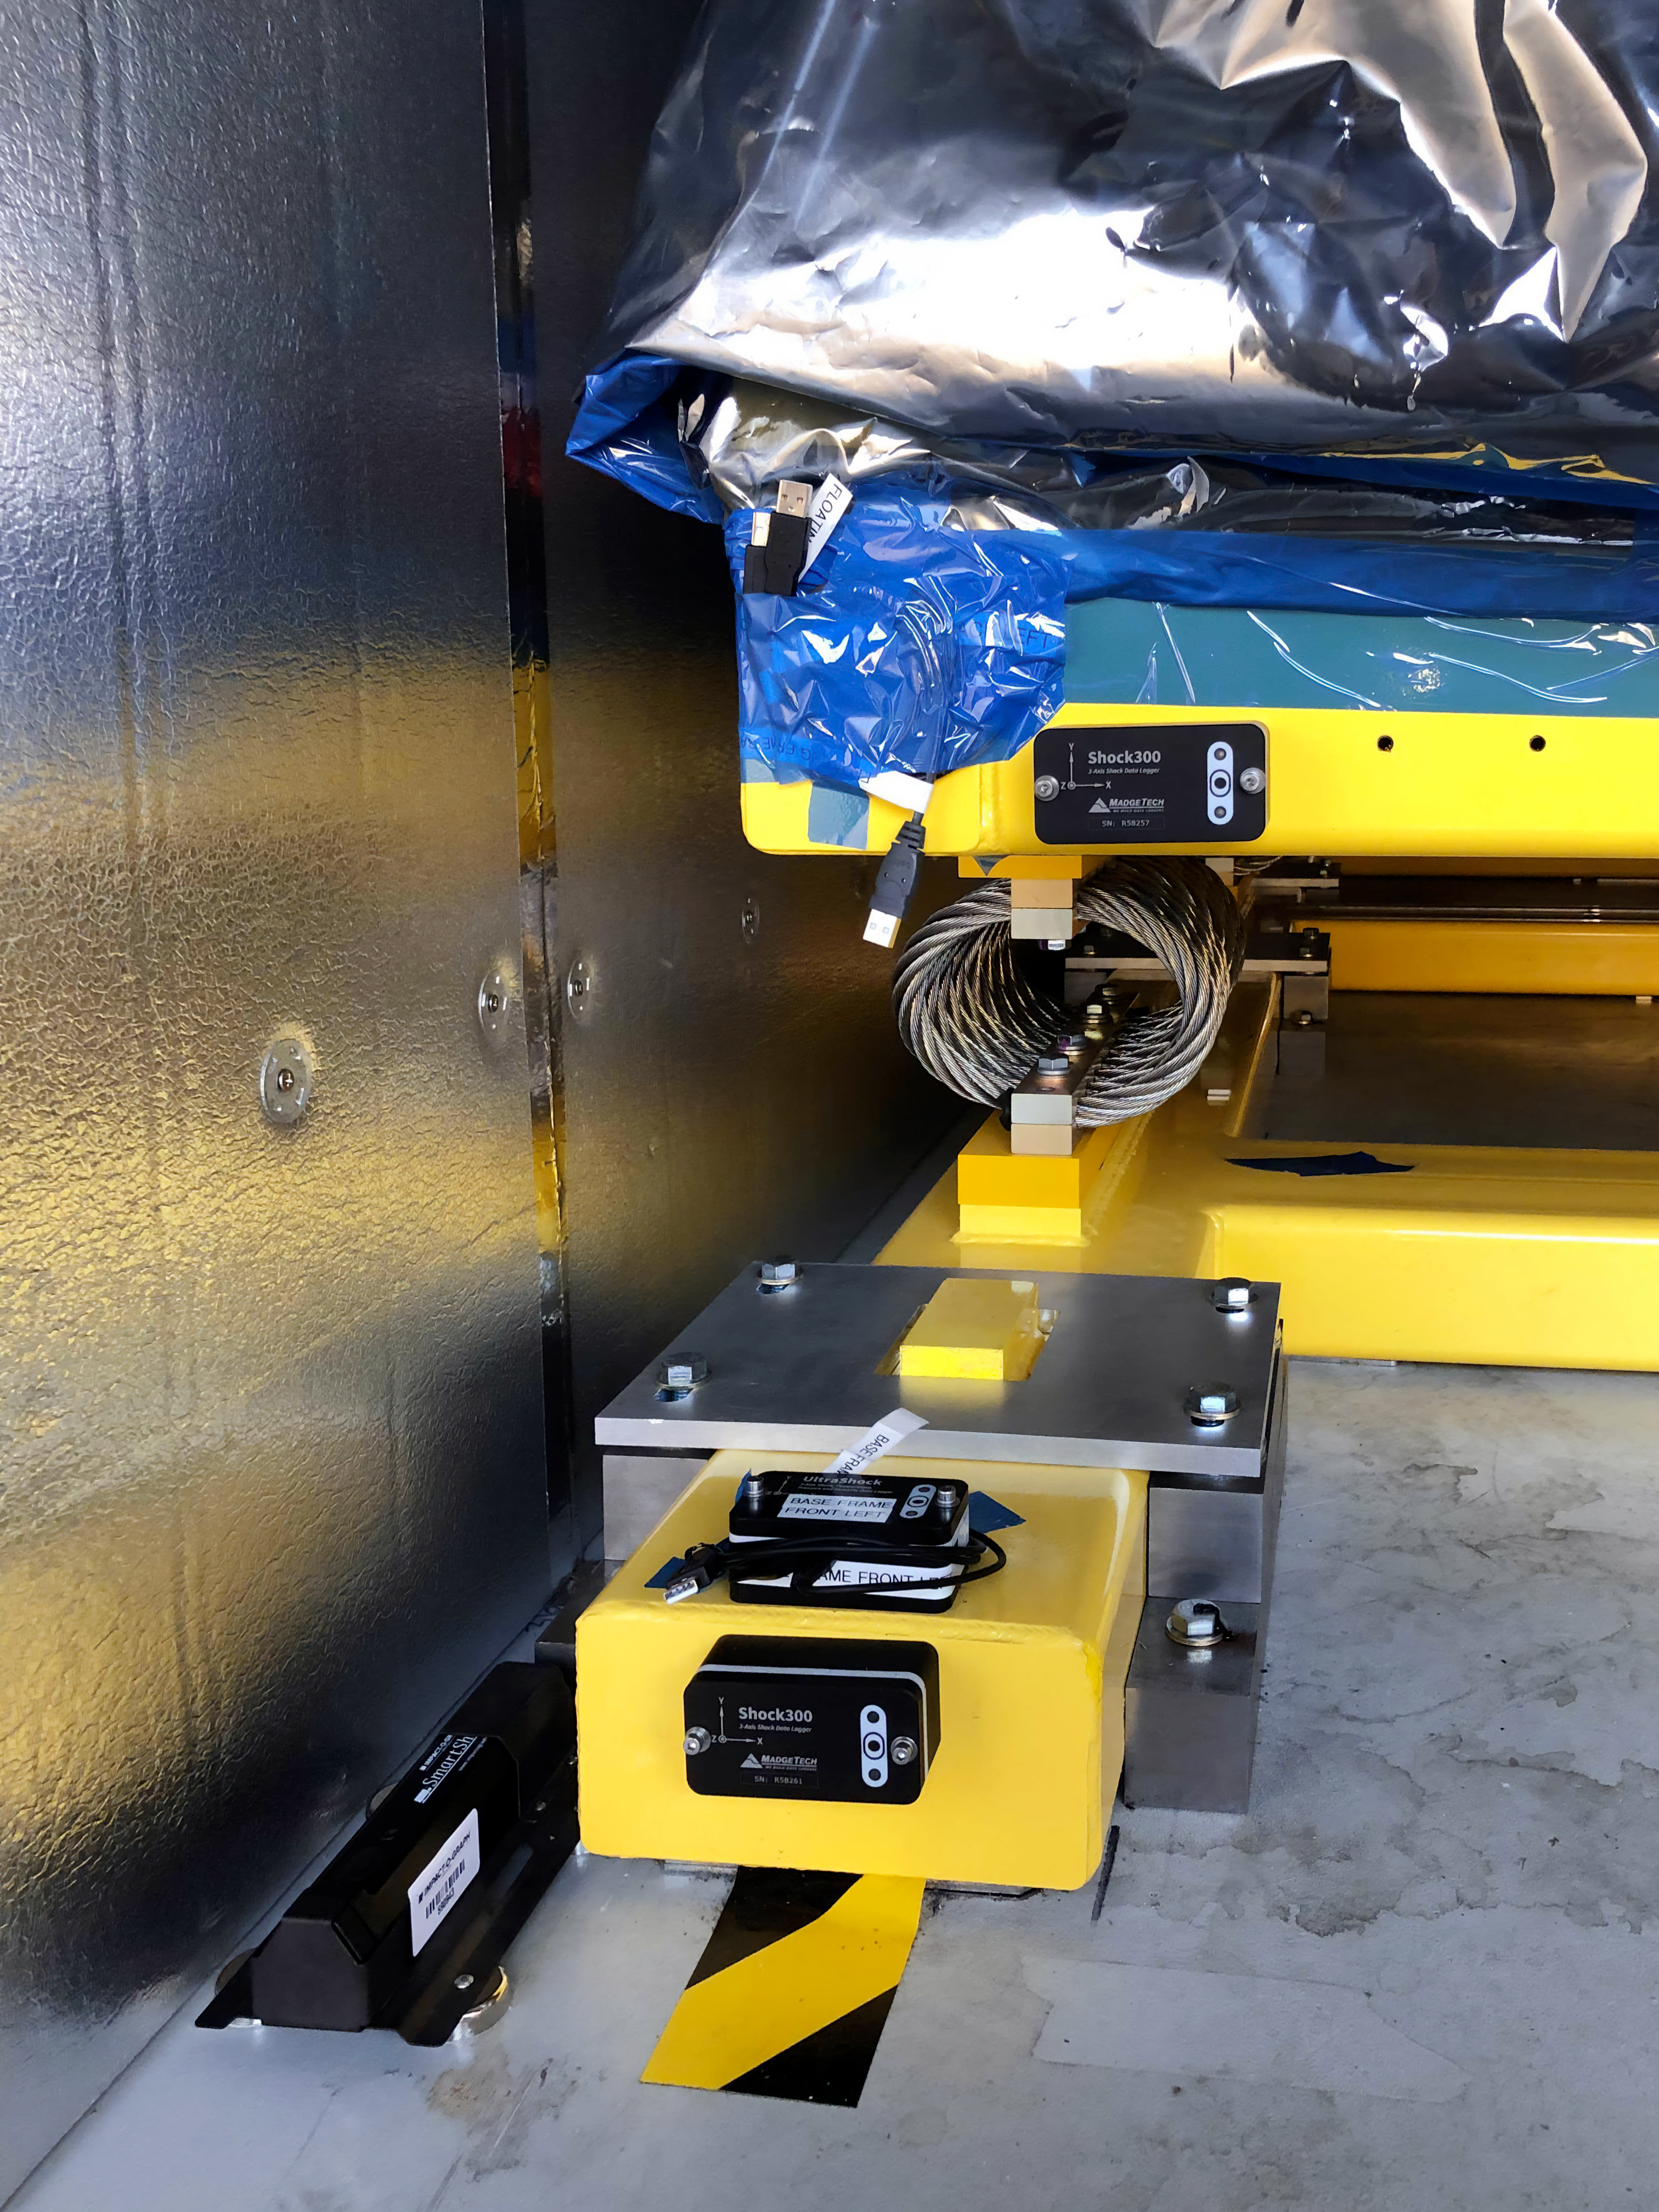

The LSST Camera team is preparing for a shipping test run

The LSST Camera team is preparing for a shipping test run using the camera mass simulator. The mass simulator is packed and ready to ship from SLAC National Accelerator Laboratory to Chile on April 28th, and it will travel under most of the same conditions (via truck and air, but from a different airport) that are planned for the real LSST Camera, which will travel to Chile next year. The mass simulator and its custom shipping container will be carefully monitored by several instruments throughout the trip, and the data collected will be analyzed to determine whether refinements should be made to the shipping plan for the real (and much more delicate) LSST Camera.

Credit: Rubin Observatory/NSF/AURA